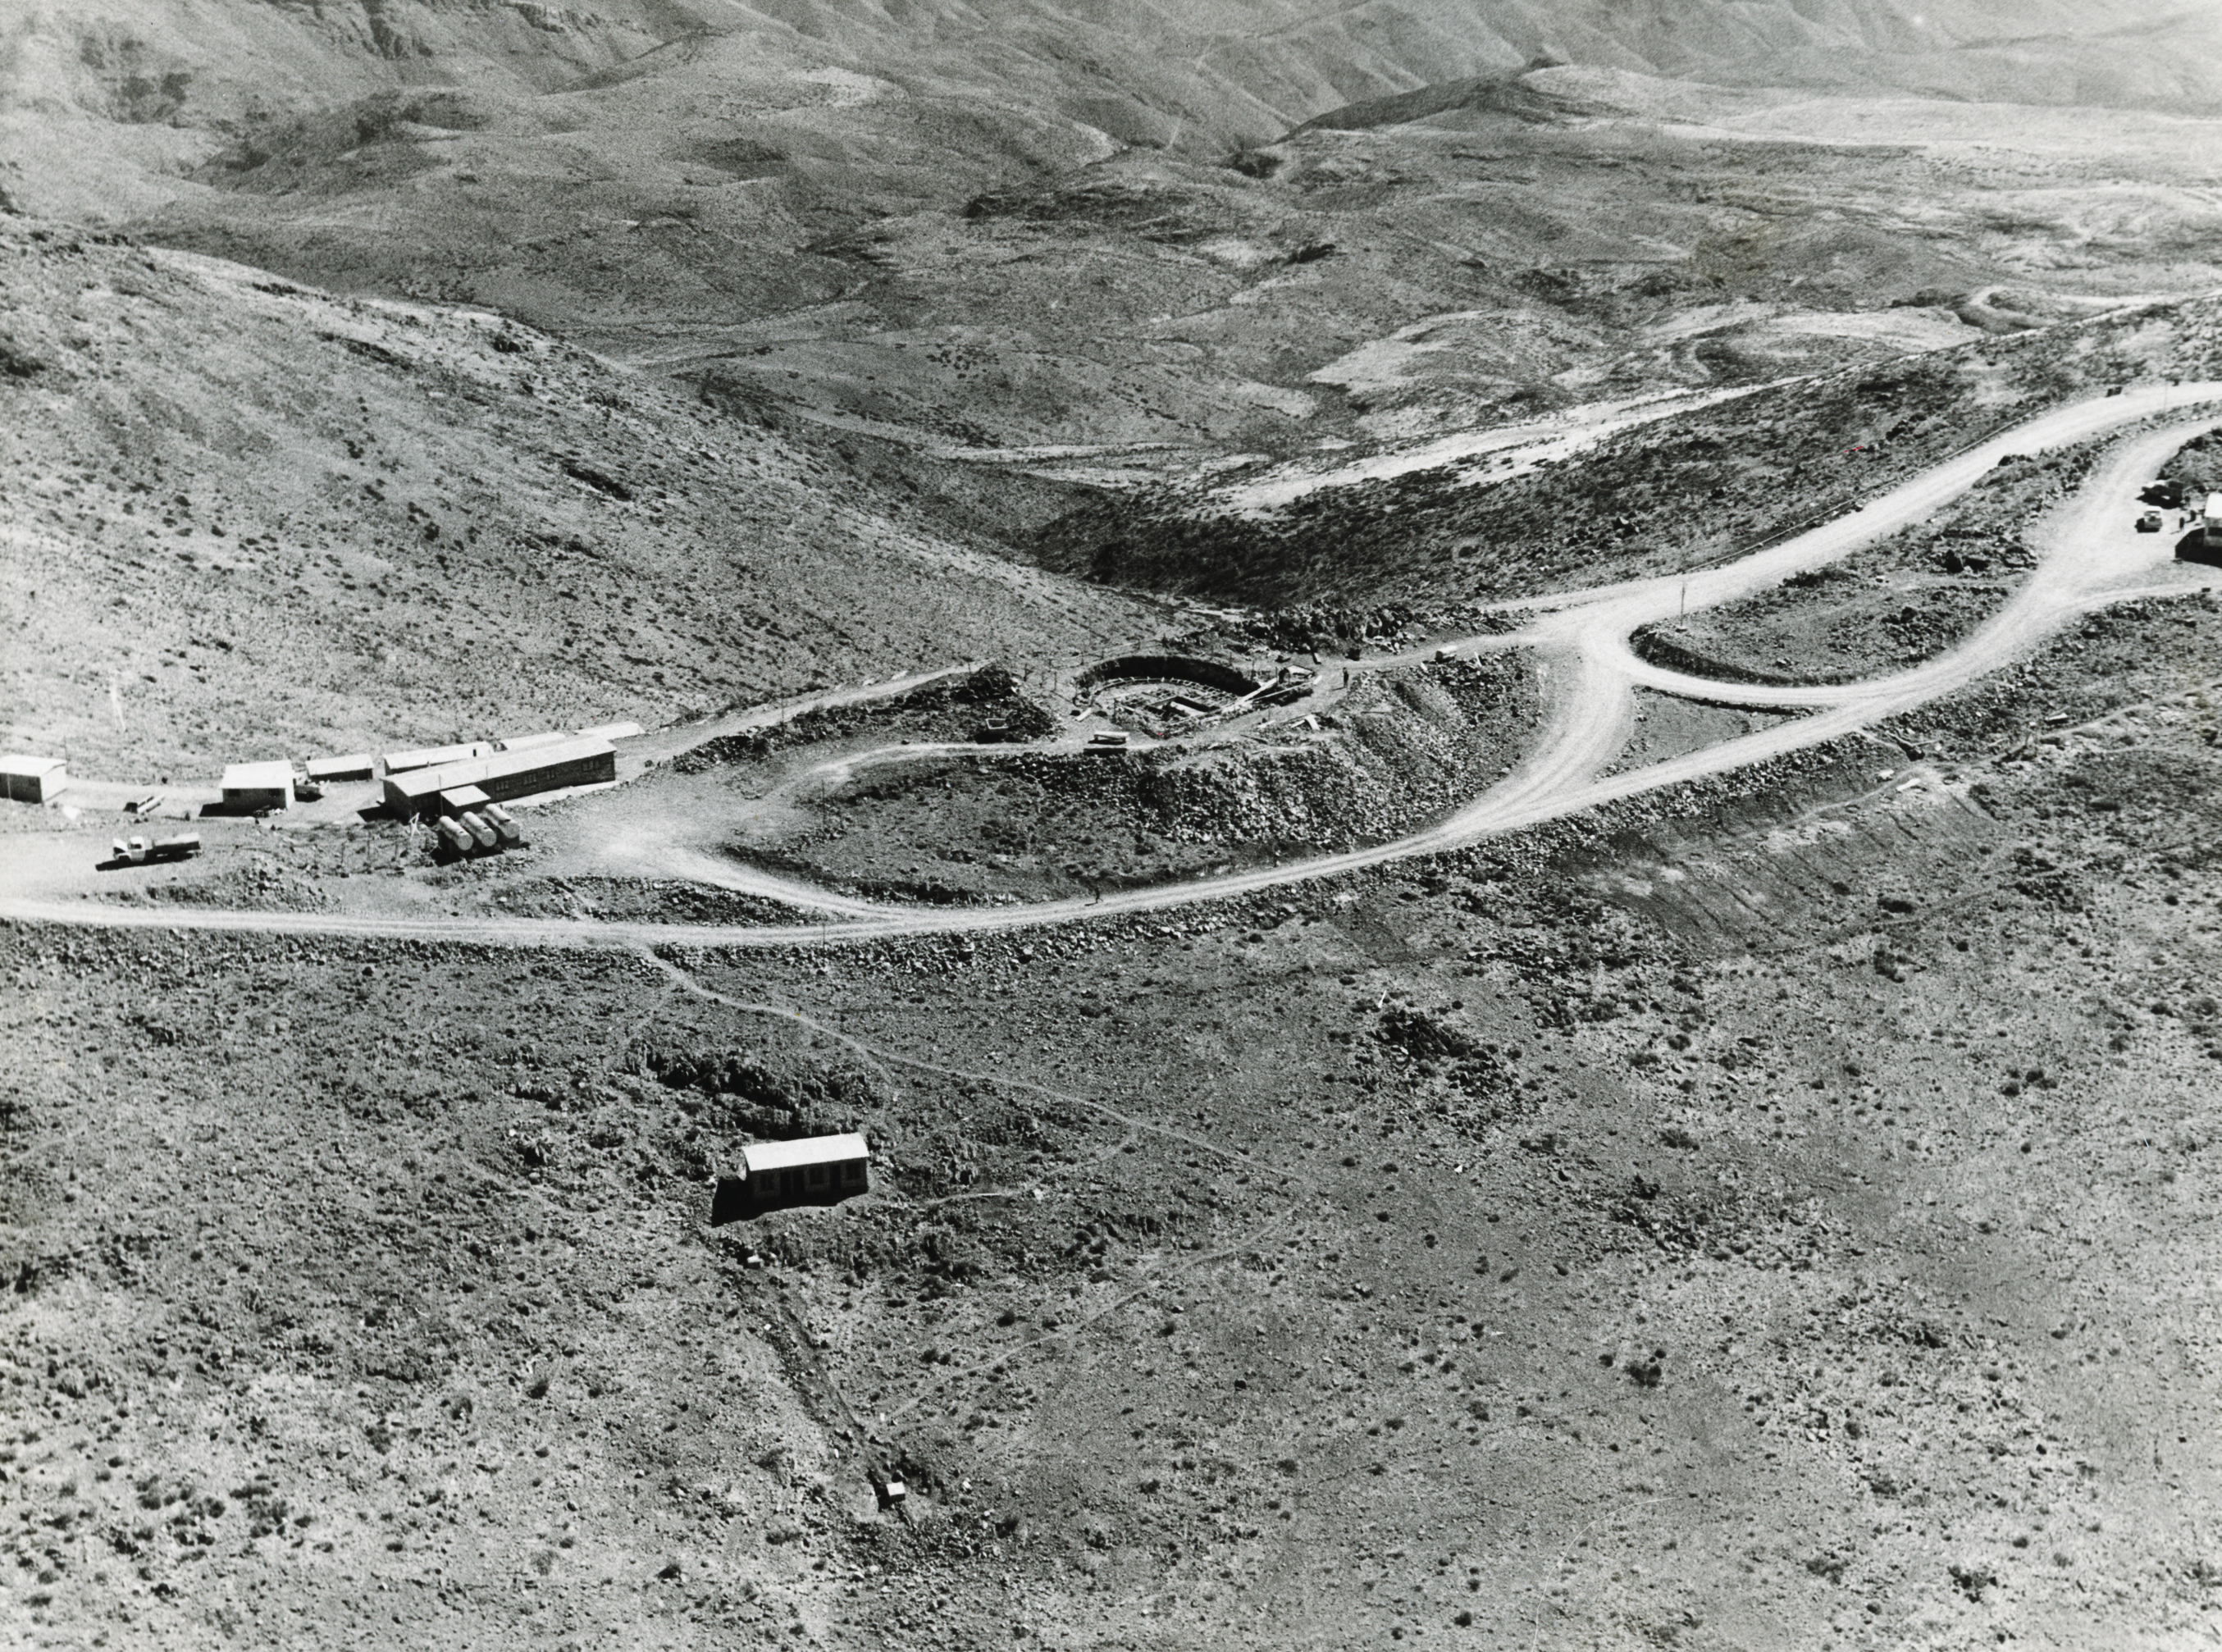

Bird's eye view

Aerial view of the La Silla Observatory, 1966. The foundations for the ESO 1-metre Schmidt telescope are in view.

Credit: ESO/R. Holder